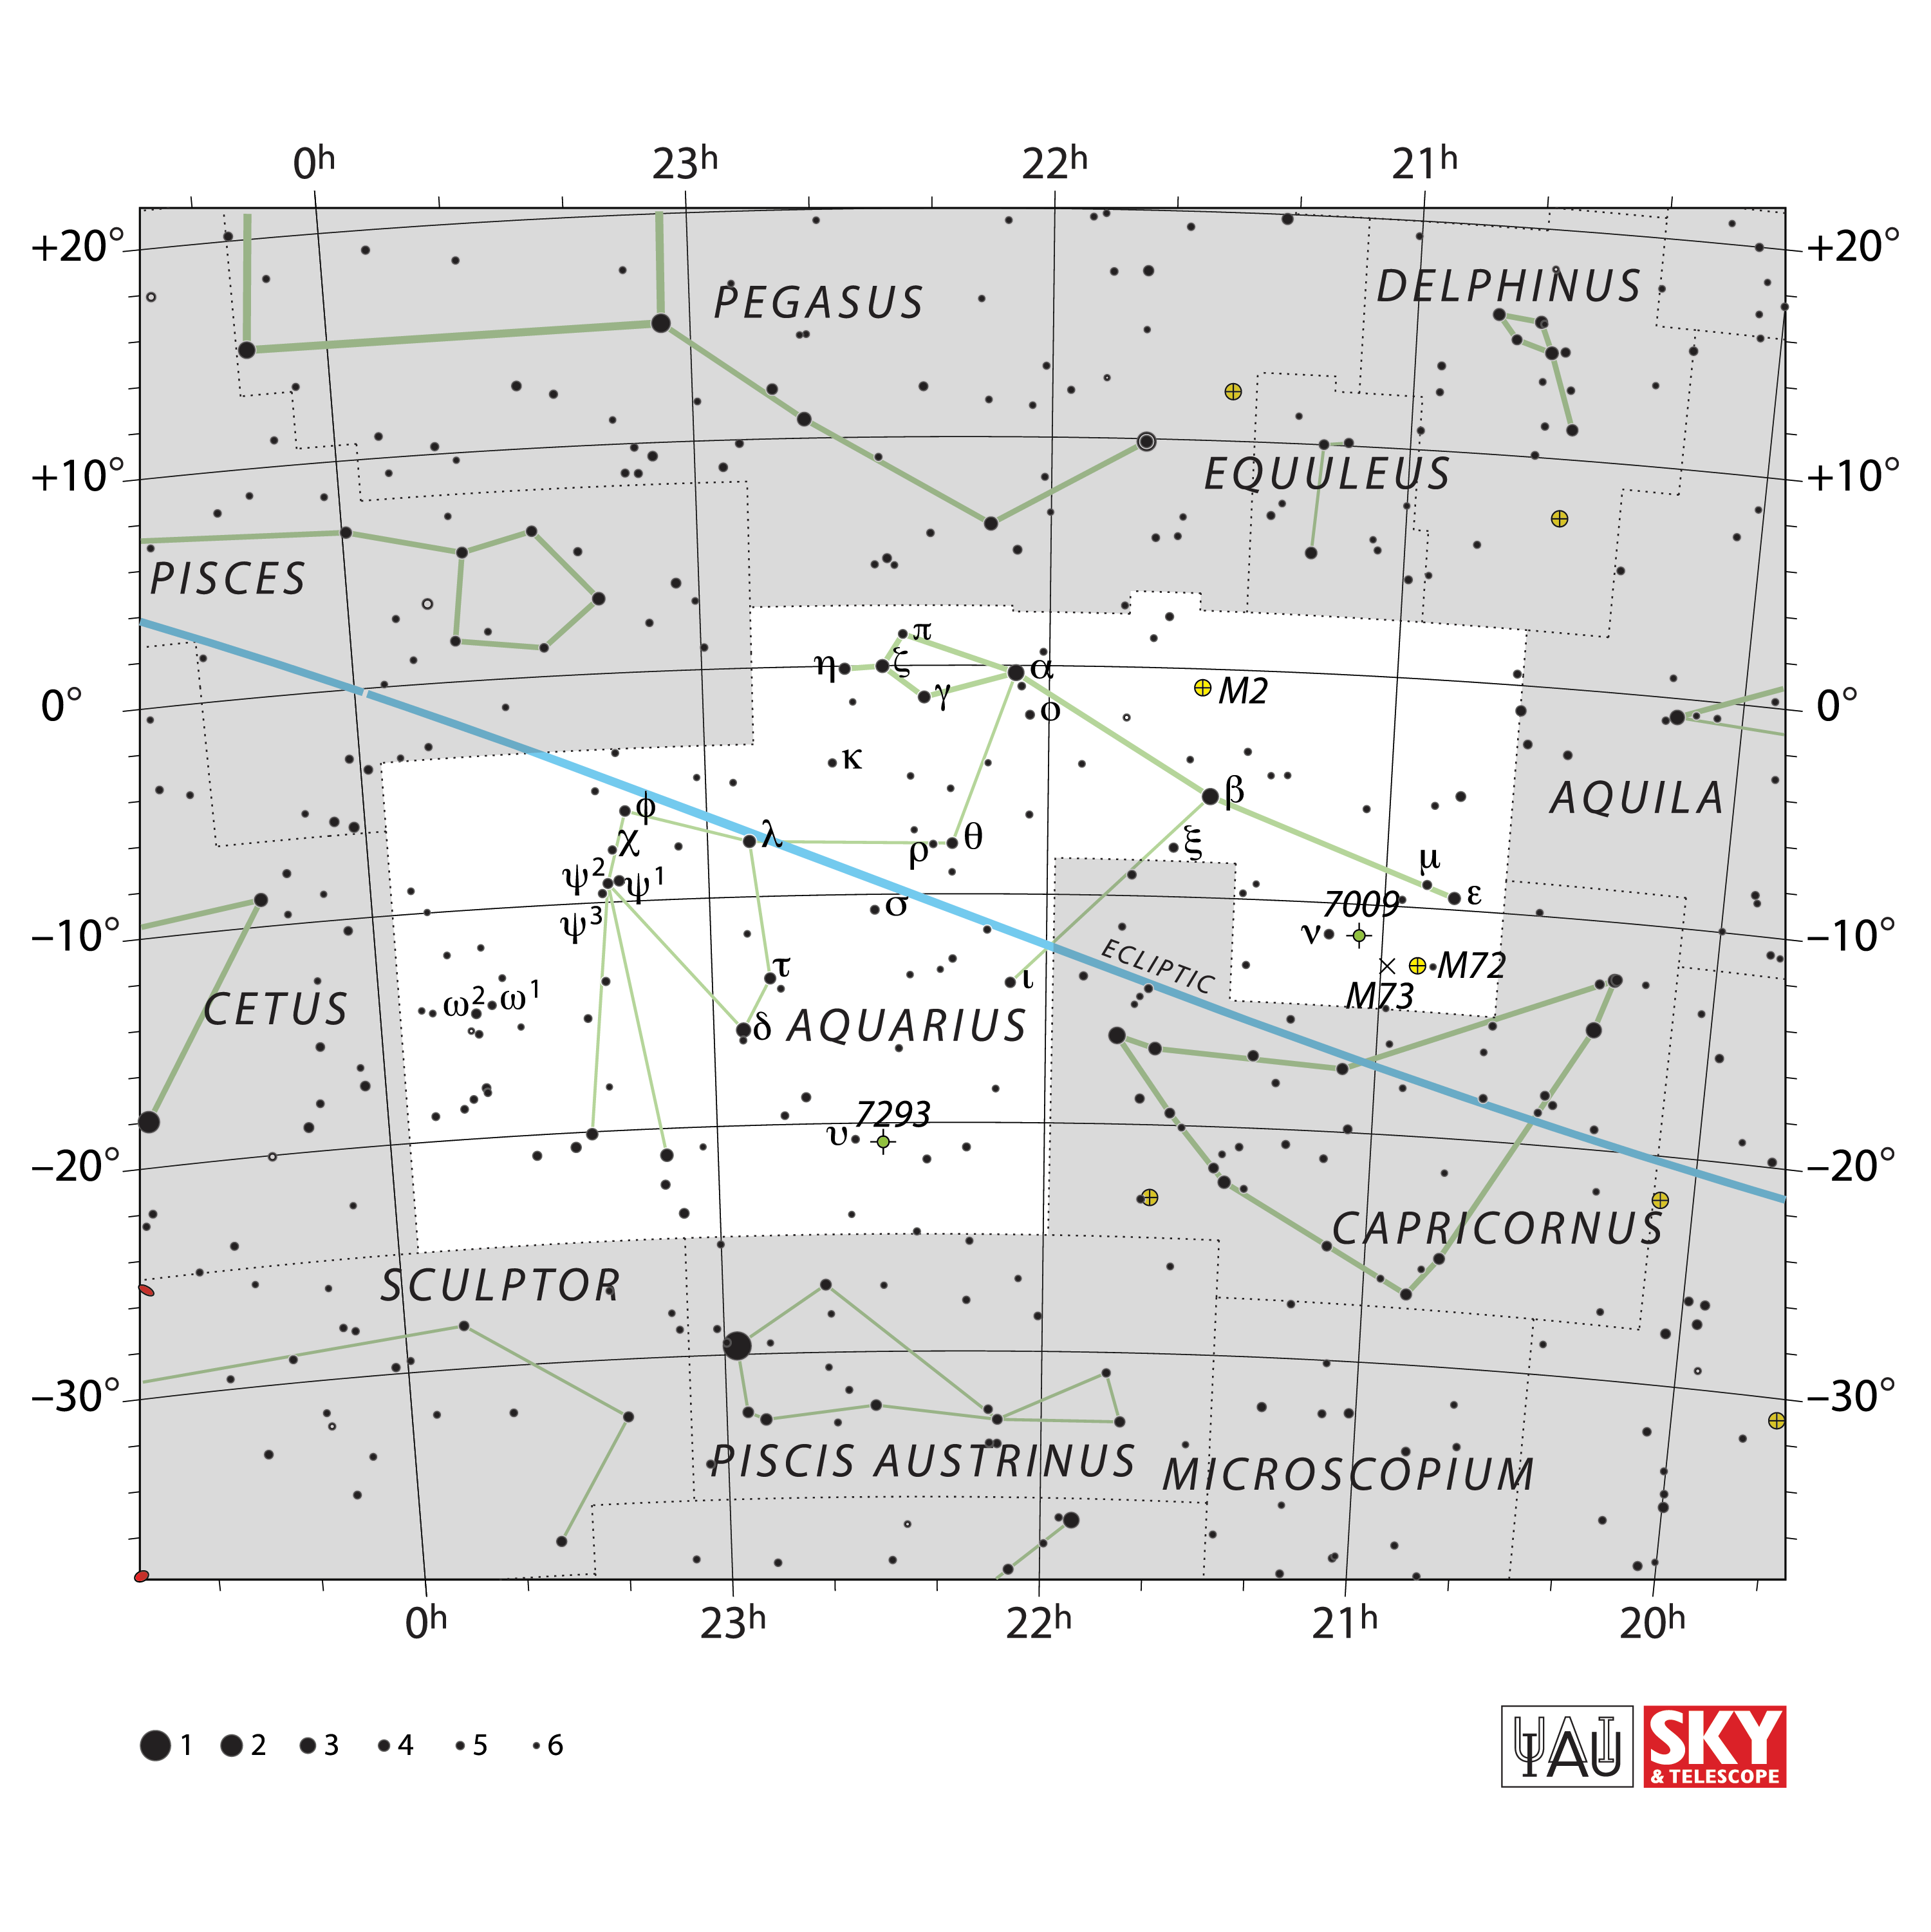

Aquarius

Credit: IAU and Sky & Telescope